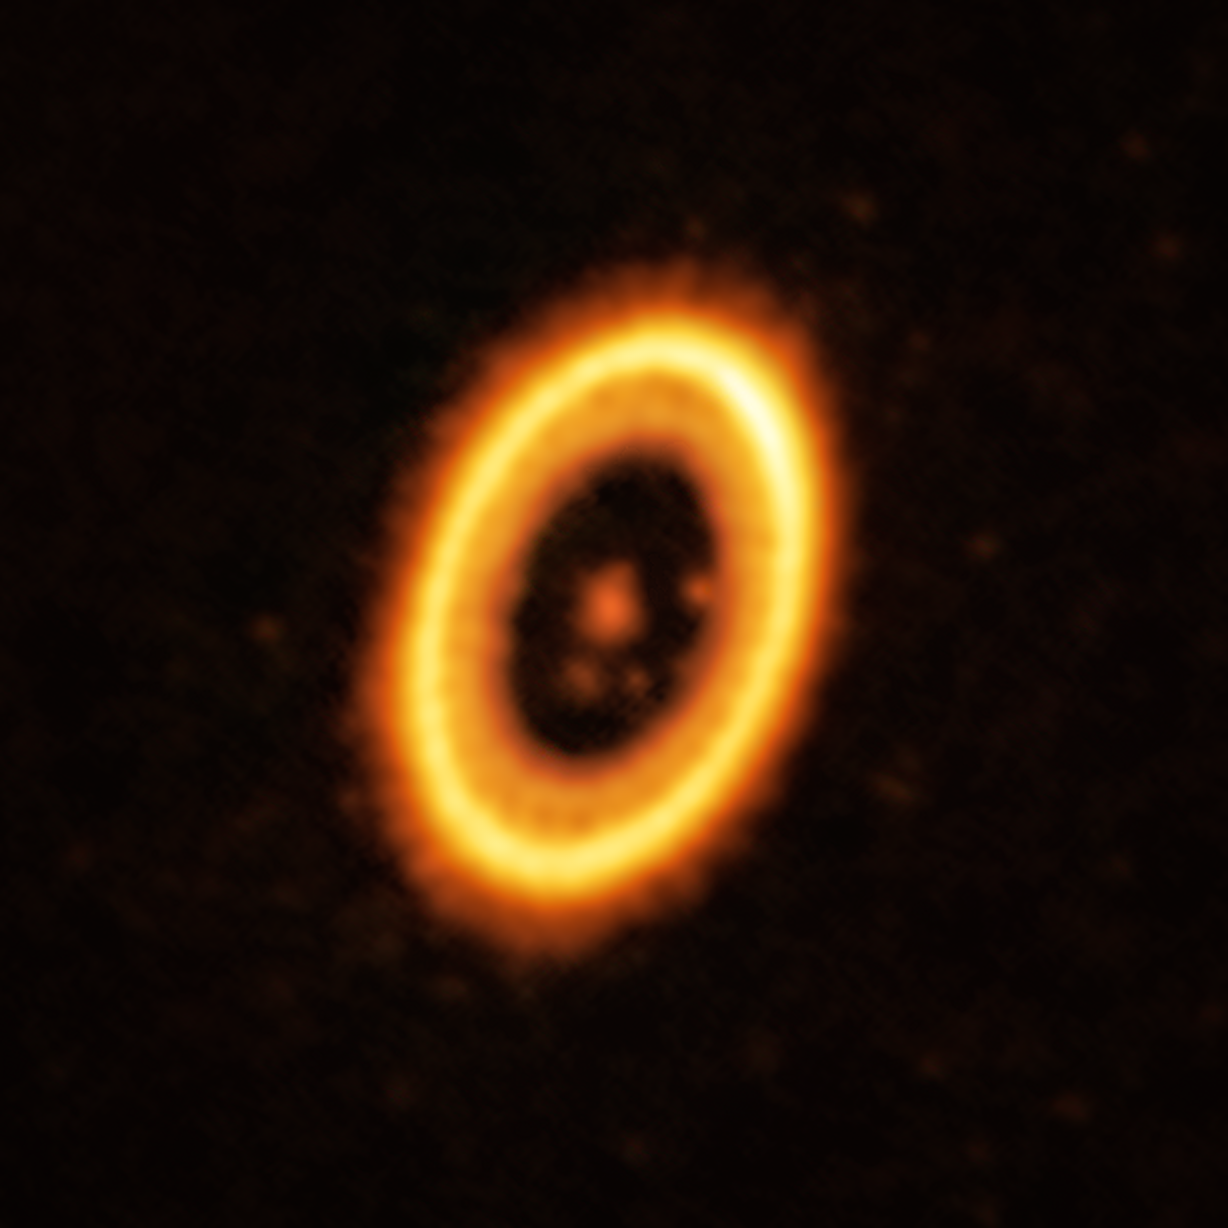

A planet and its Trojan orbiting a star in the PDS 70 system

This image, taken with the Atacama Large Millimeter/submillimeter Array (ALMA), in which ESO is a partner, shows the young planetary system PDS 70, located nearly 400 light-years away from Earth. The system features a star at its centre, around which the planet PDS 70b is orbiting. On the same orbit as PDS 70b, astronomers have detected a cloud of debris that could be the building blocks of a new planet or the remnants of one already formed. The ring-like structure that dominates the image is a circumstellar disc of material, out of which planets are forming. There is in fact another planet in this system: PDS 70c, seen at 3 o’clock right next to the inner rim of the disc.

Credit: ALMA (ESO/NAOJ/NRAO) /Balsalobre-Ruza et al.